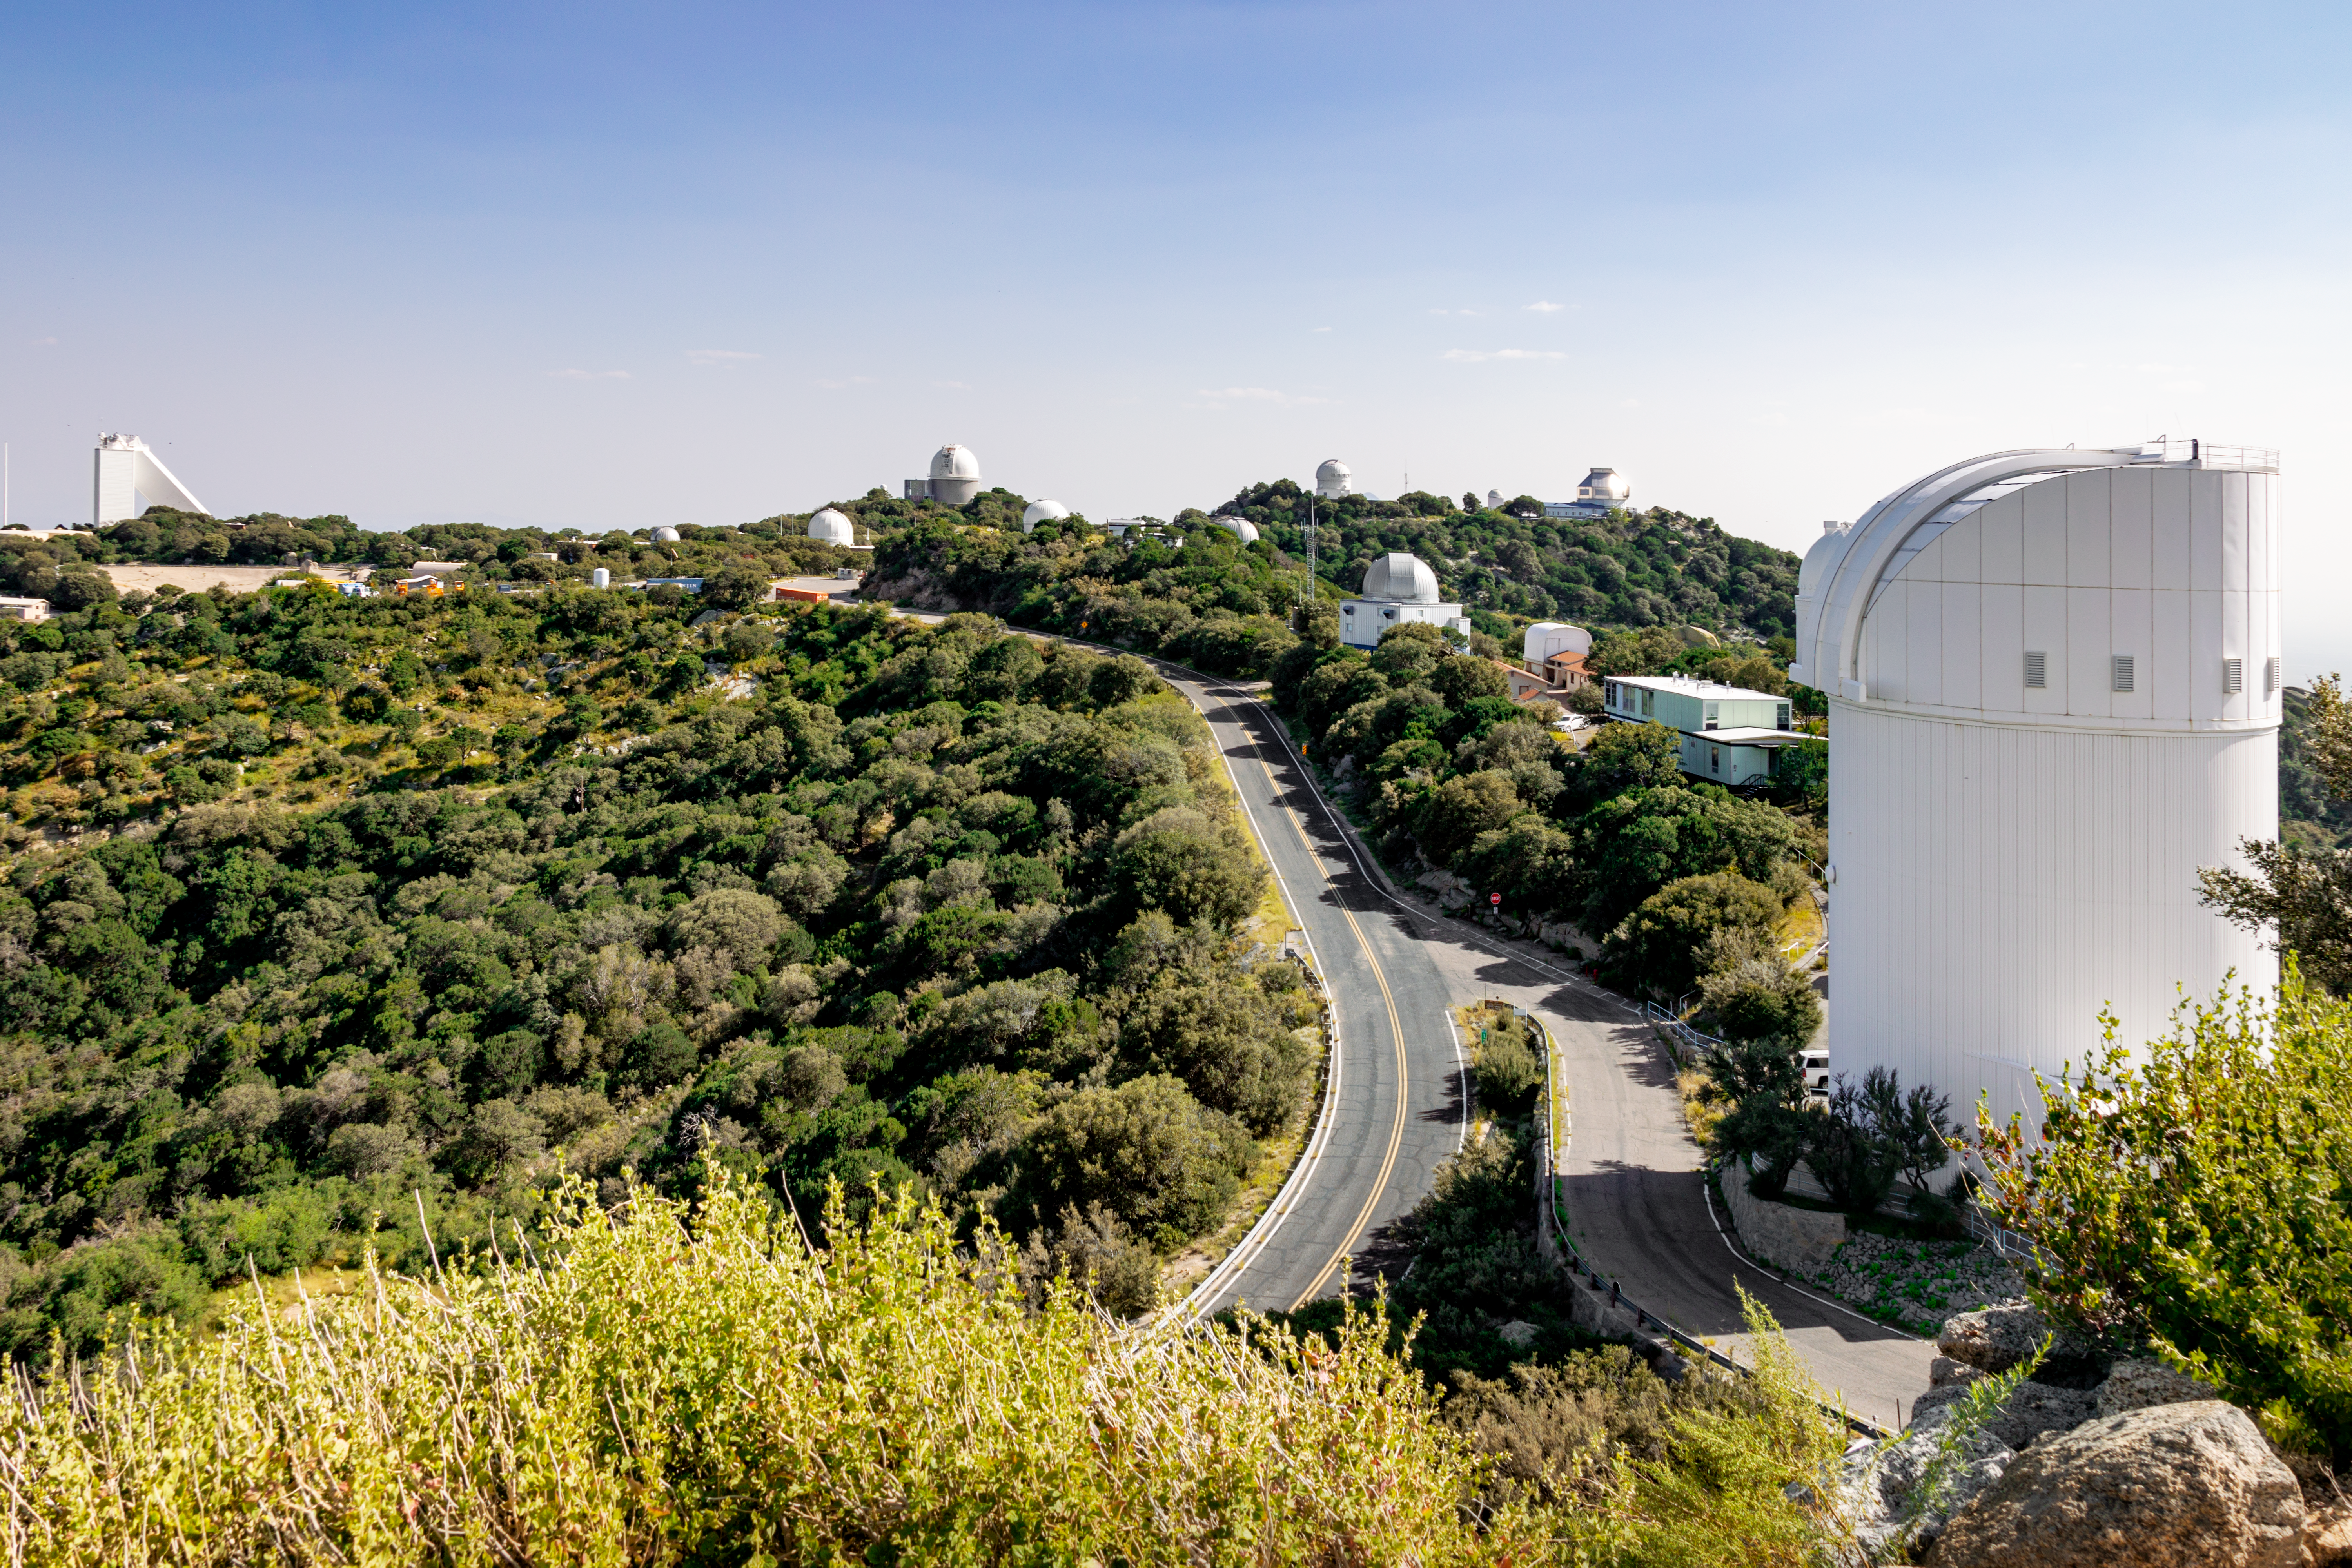

A lush Kitt Peak National Observatory

An unusually green day at Kitt Peak National Observatory, probably thanks to a monsoon. The UA Bok 2.3-meter Telescope is featured prominently in the foreground.

Credit: NOIRLab/AURA/NSF